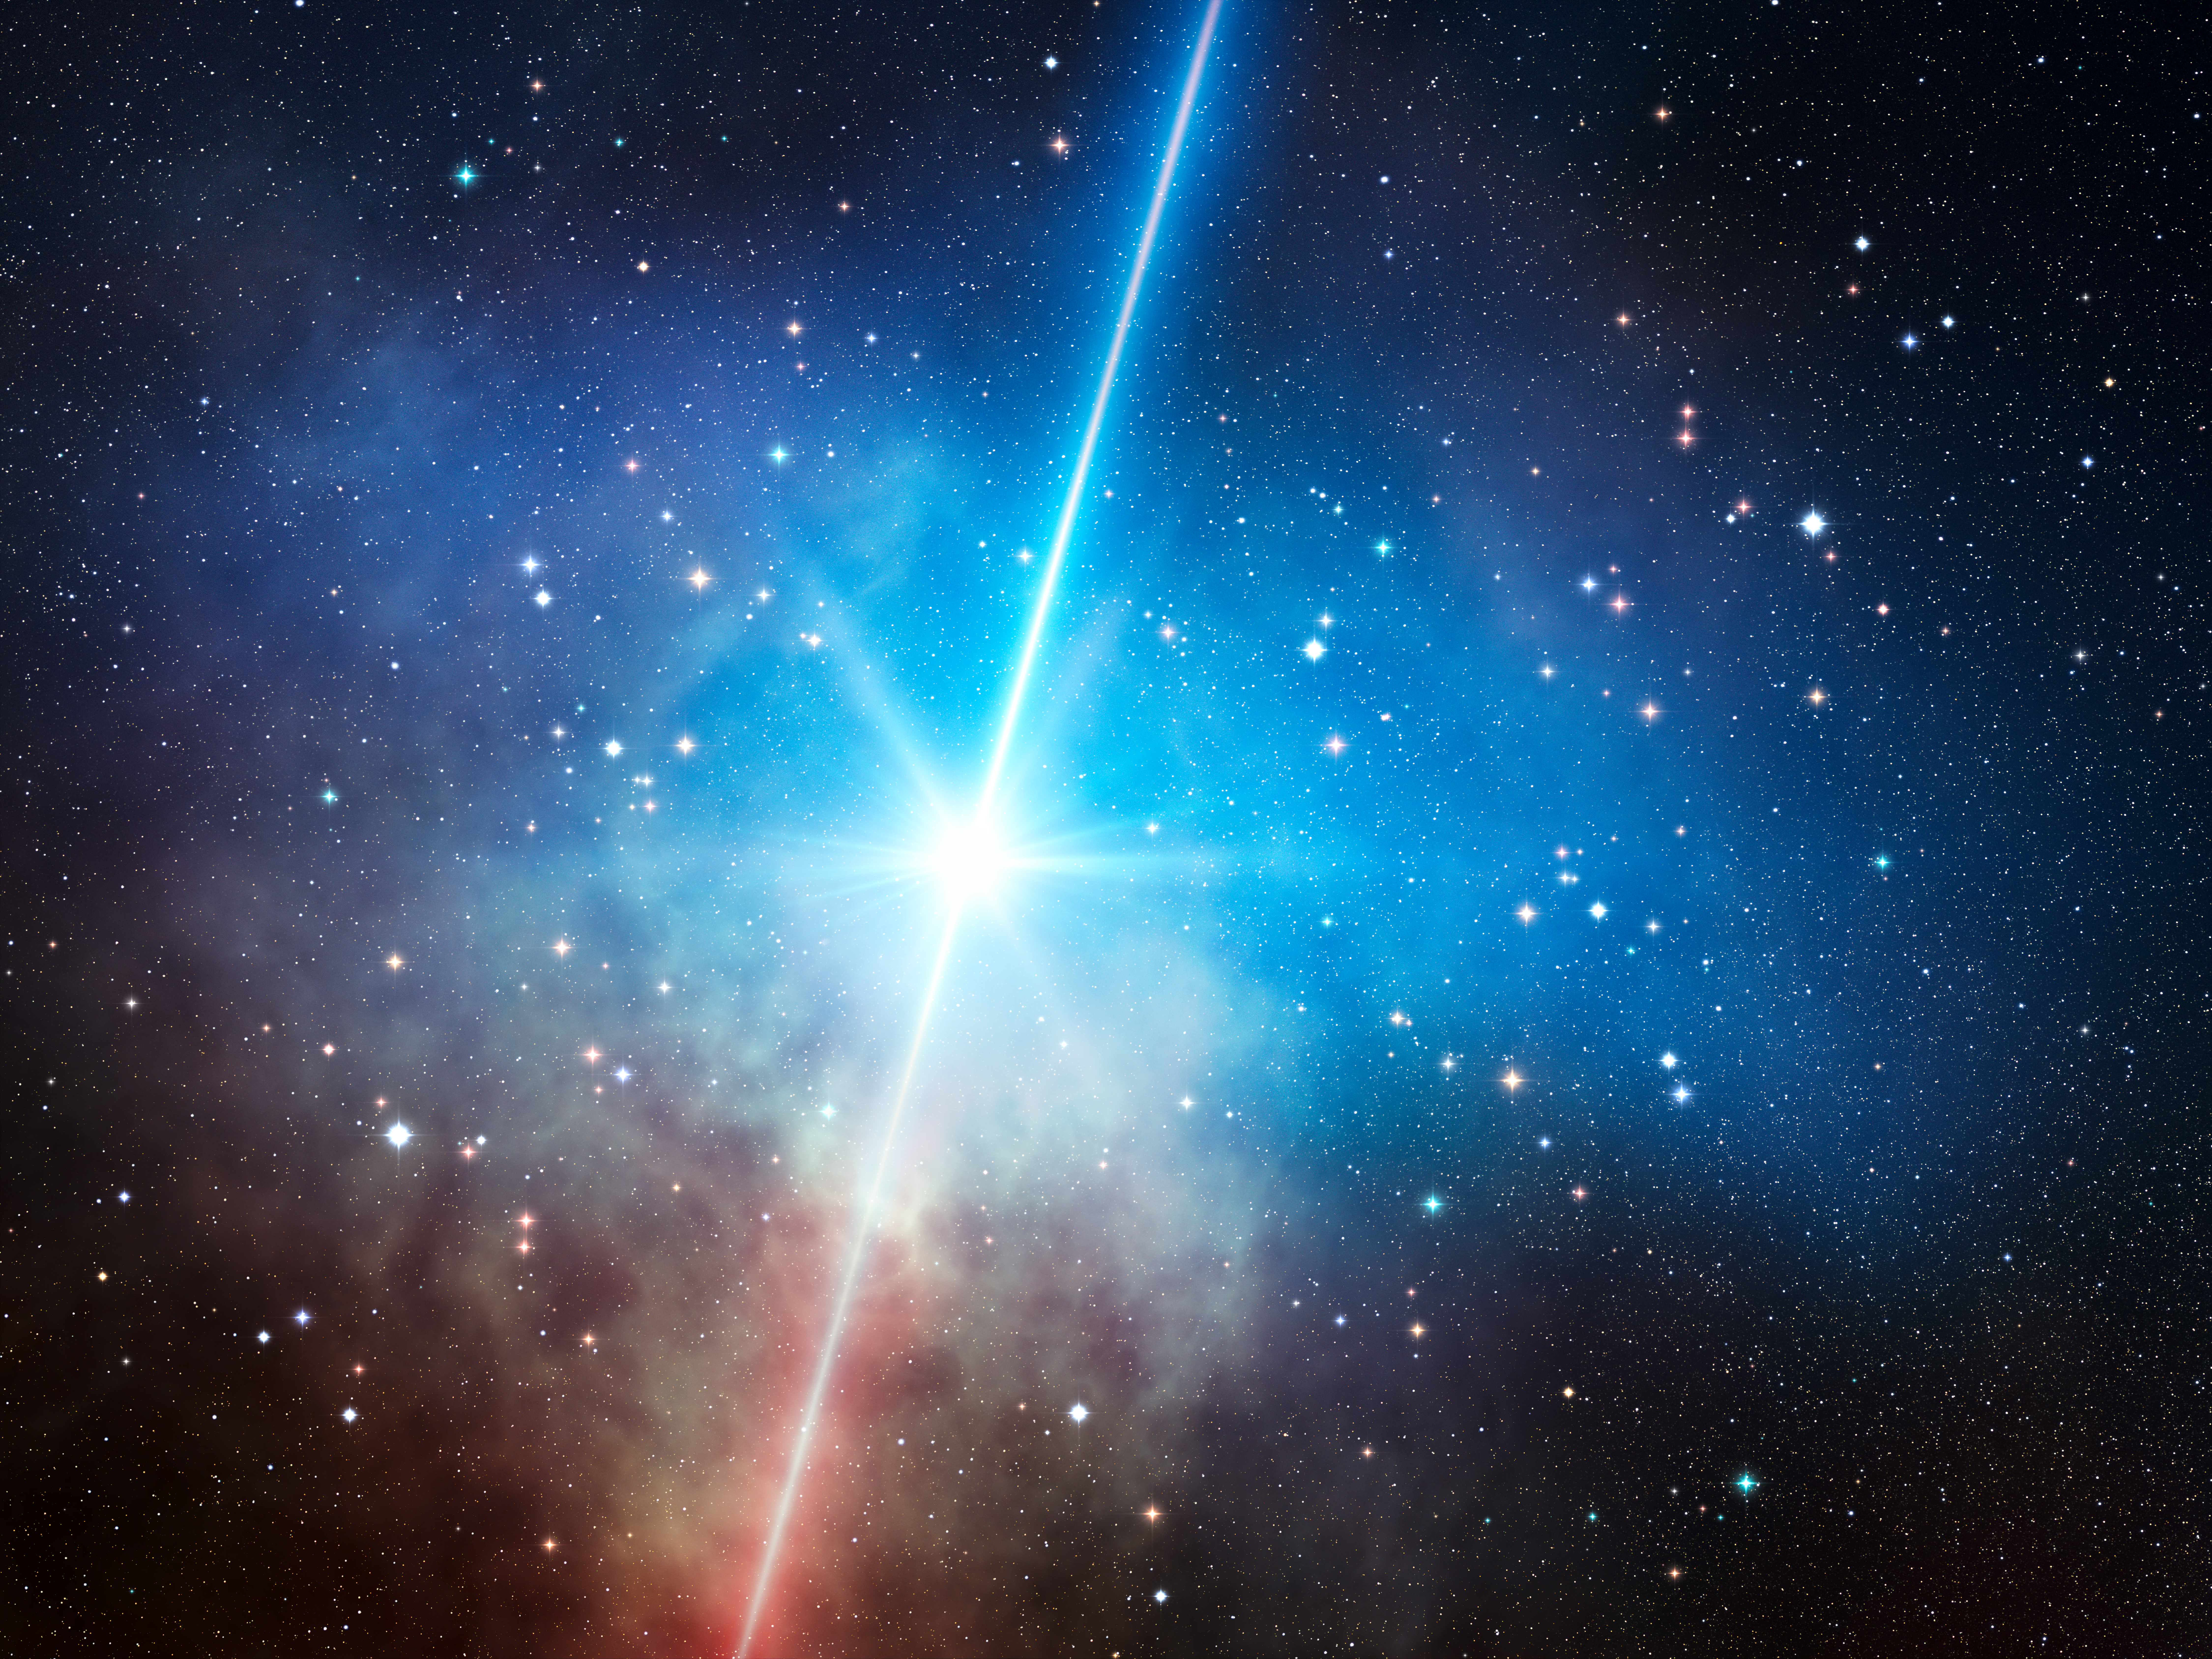

Artist's impression of a dark gamma-ray burst

This artist’s impression shows a dark gamma-ray burst in a star forming region. Gamma-ray bursts are among the most energetic events in the Universe, but some appear curiously faint in visible light. The biggest study of these dark gamma-ray bursts to date, using the GROND instrument on the 2.2-metre MPG/ESO telescope at La Silla in Chile, has found that these gigantic explosions, while puzzling, don't require exotic explanations. Their faintness is now fully explained by a combination of causes with the most important being the presence of dust between the Earth and the explosion.

Credit: ESO/L. Calçada